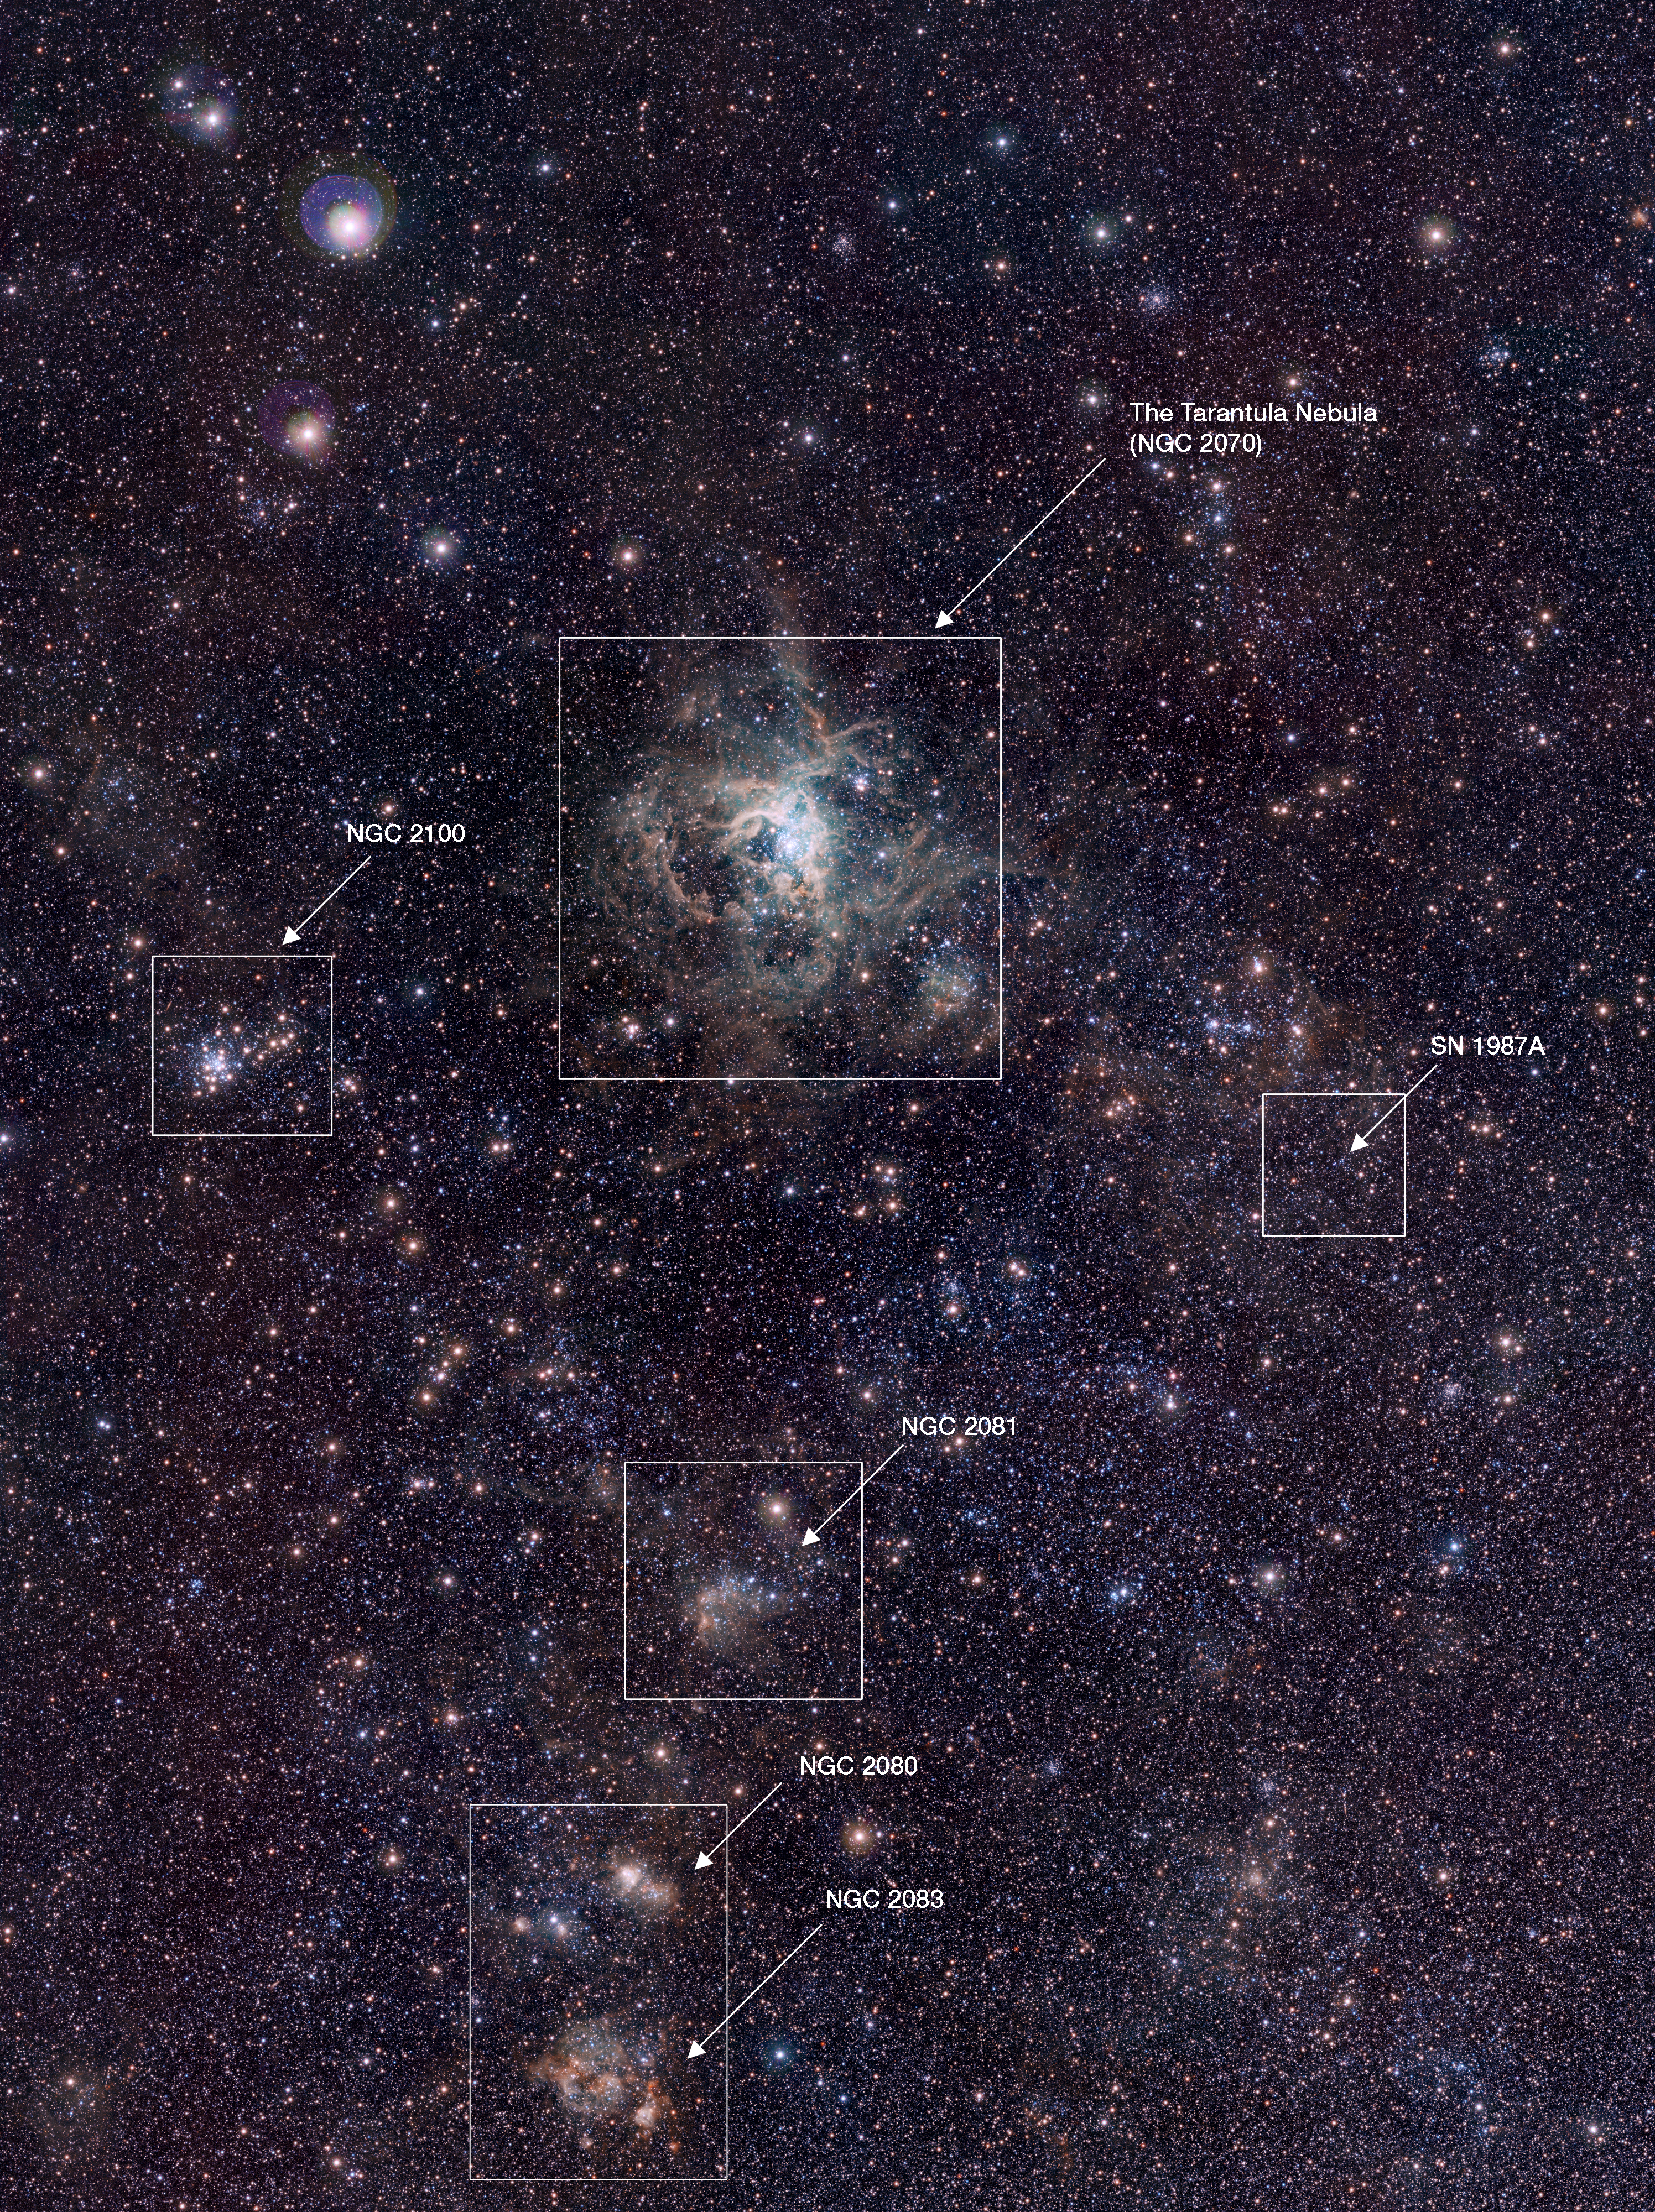

VISTA Magellanic Cloud Survey view of the Tarantula Nebula (annotated version)

This VISTA image shows the spectacular 30 Doradus star-forming region, also called the Tarantula Nebula. At its core is a large cluster of stars known as R 136, in which some of the most massive stars known are located. This infrared image, made with ESO’s VISTA survey telescope, is from the VISTA Magellanic Cloud Survey. The project will scan a vast area — 184 square degrees of the sky (corresponding to almost one thousand times the apparent area of the full Moon), including our nearby neighbouring galaxies the Large and Small Magellanic Clouds. The end result will be a detailed study of the star formation history and three-dimensional geometry of the Magellanic system.

This image was created from images taken through Y, J and Ks filters in the near-infrared part of the spectrum (coloured blue, green and red respectively). The exposure times were 40, 47 and 81 minutes per filter respectively. The image covers a region of sky about 52 by 70 arcminutes.

Credit: ESO/M.-R. Cioni/VISTA Magellanic Cloud Survey. Acknowledgment: Cambridge Astronomical Survey Unit